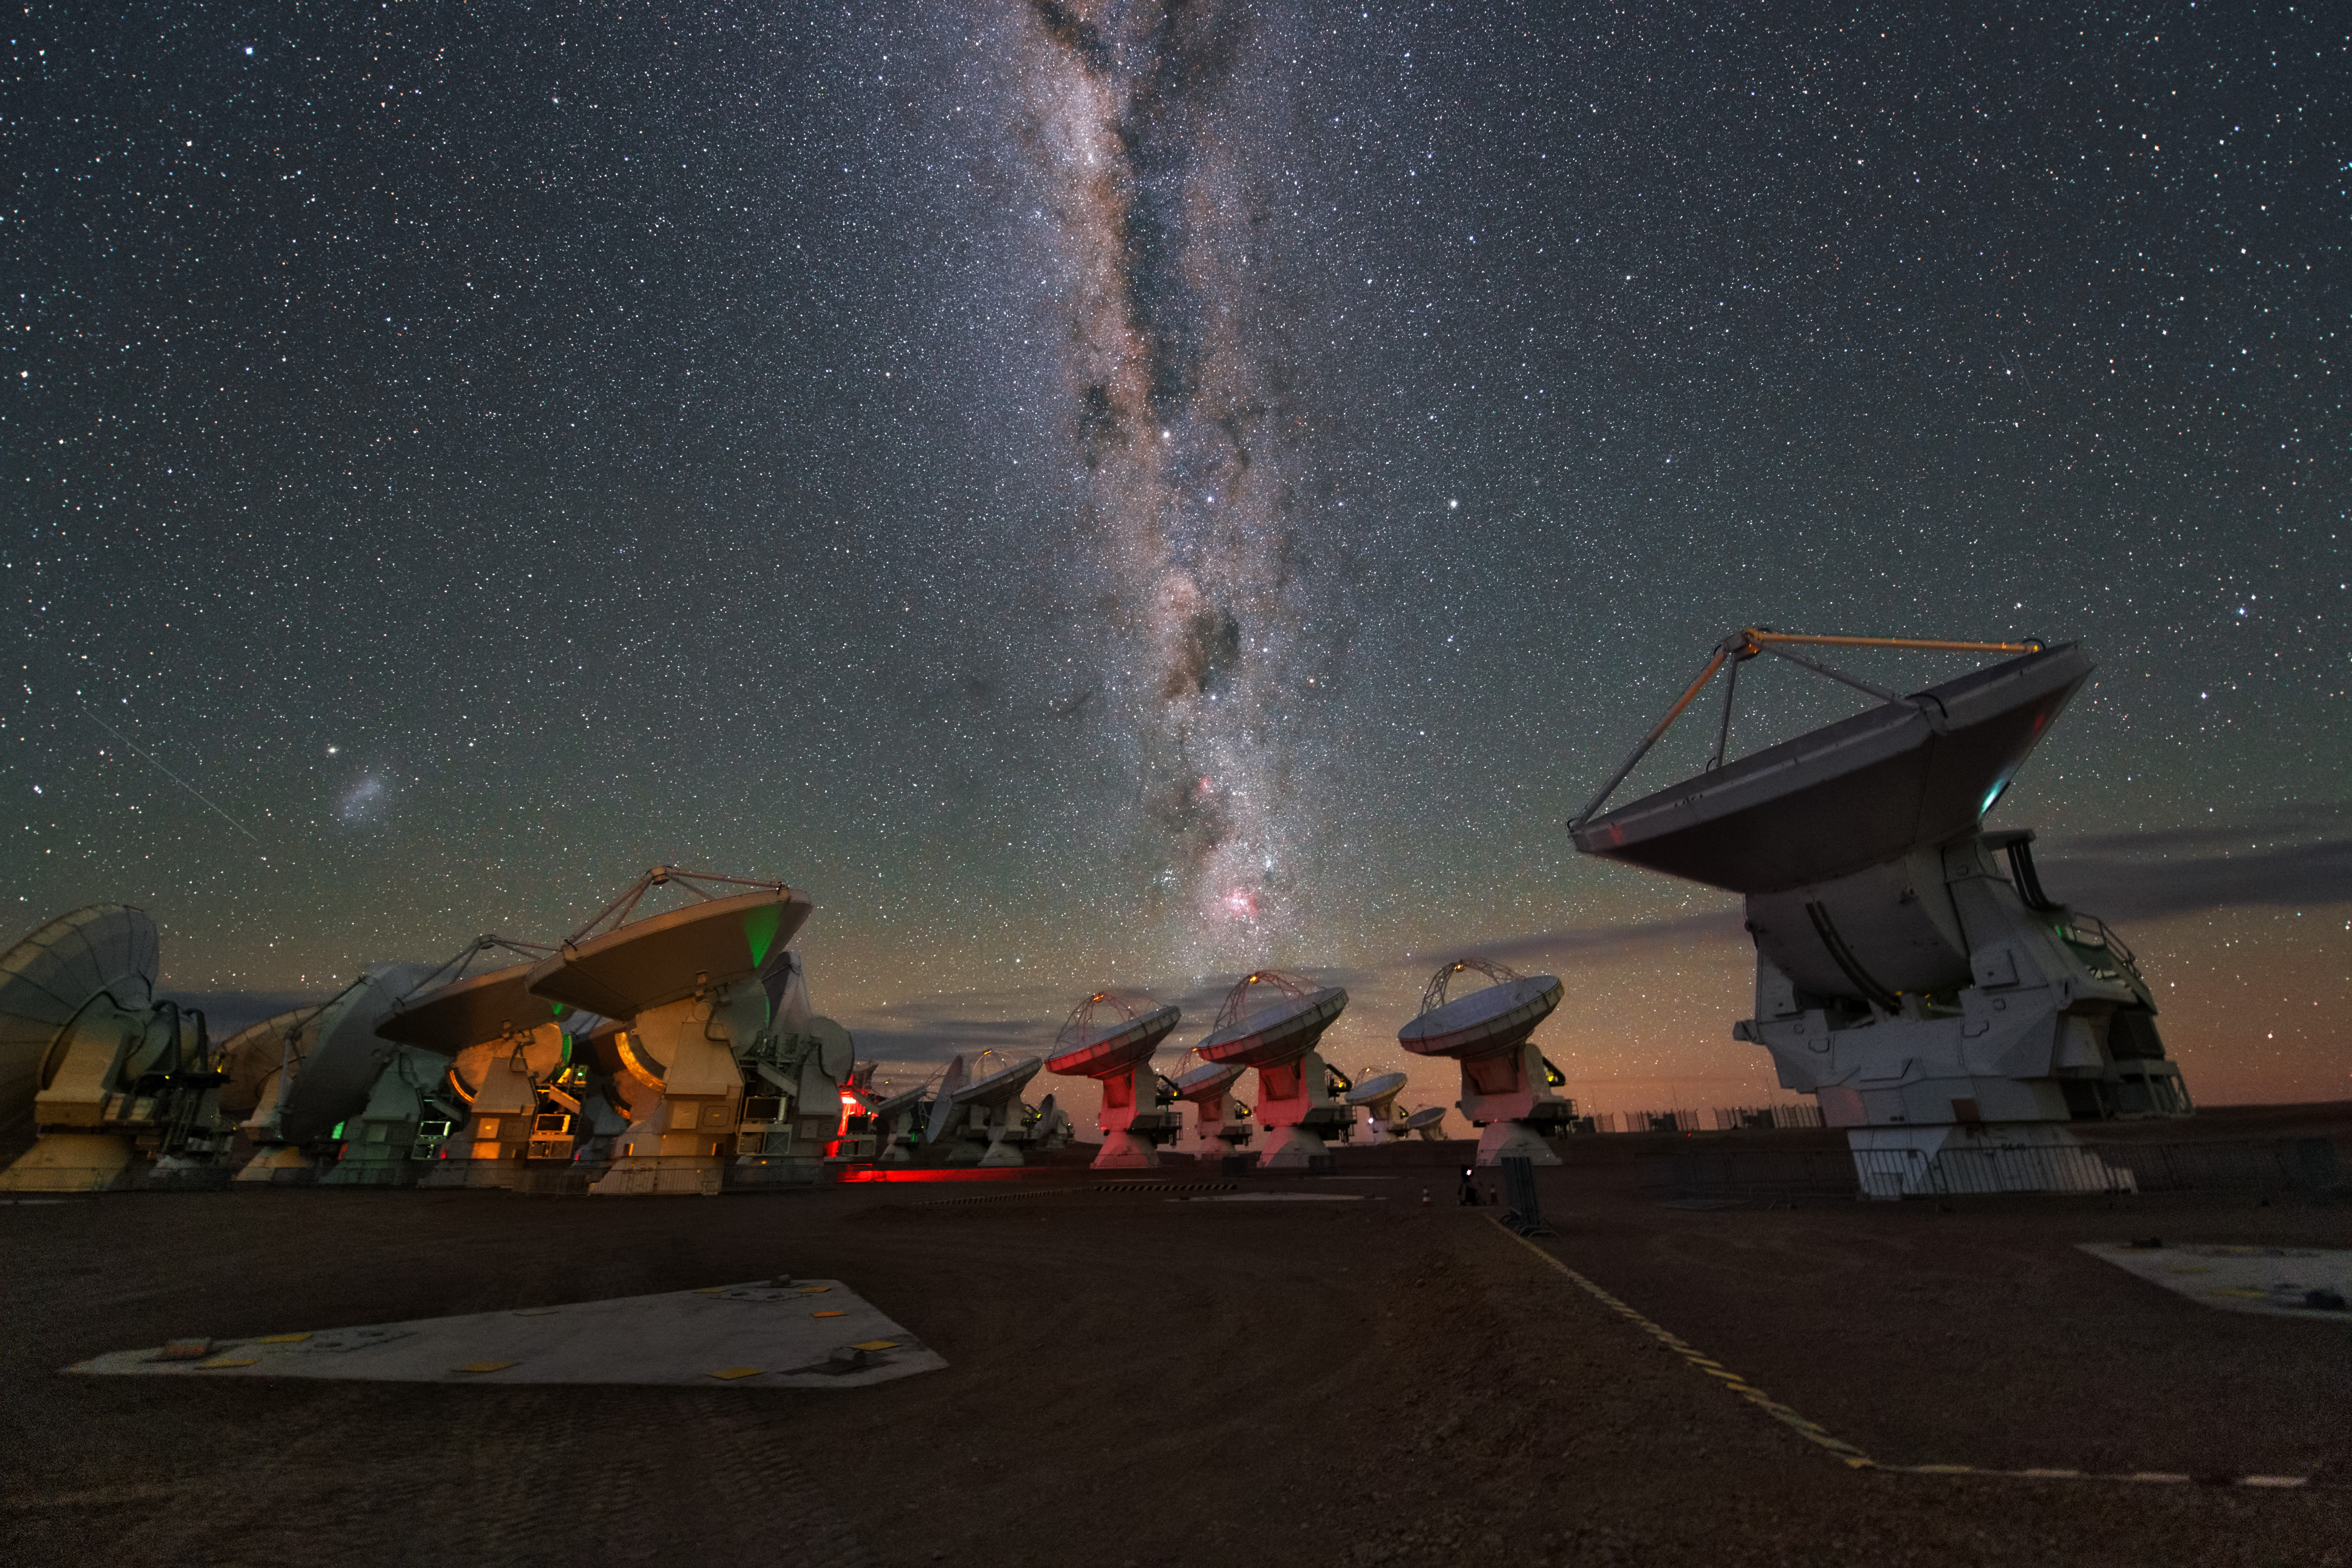

ALMA antennas

A whole group of ALMA antennas was collected on this UHD image, while they are observing the night sky.

Credit: Y. Beletsky (ESO)